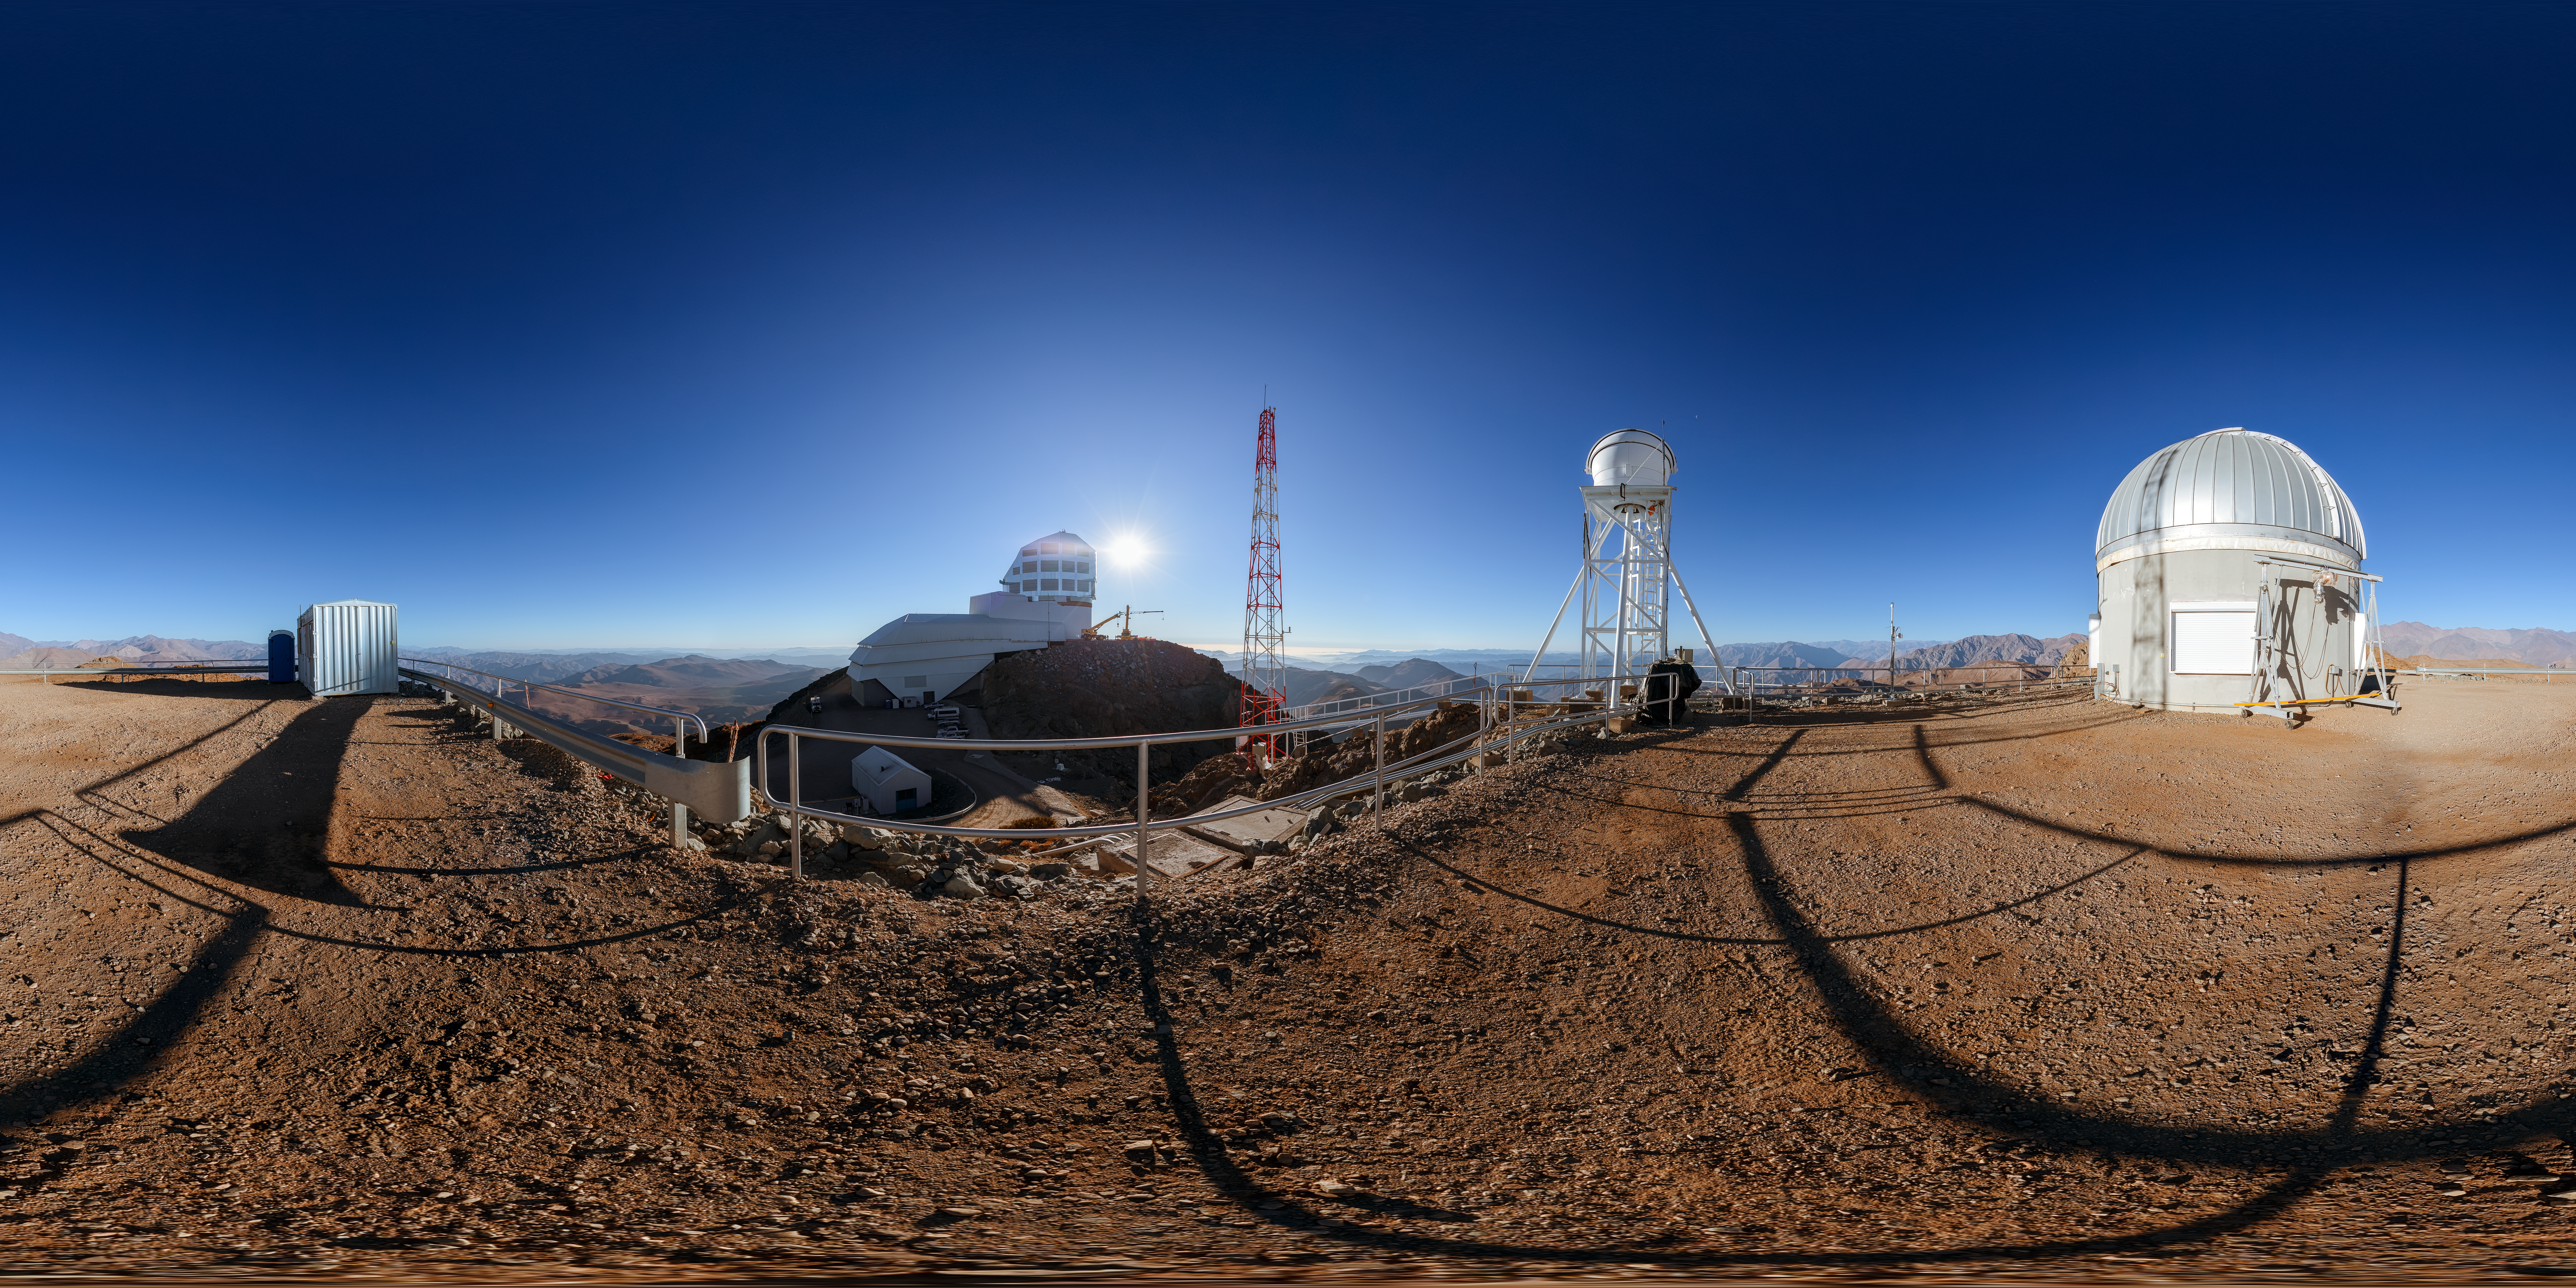

Rubin AuxTel Panorama

A panoramic view of the Rubin AuxTel at the Vera C. Rubin Observatory, a program of NSF NOIRLab.

A fulldome version of this image can be viewed here.

Credit: NOIRLab/AURA/NSF/P. Horálek